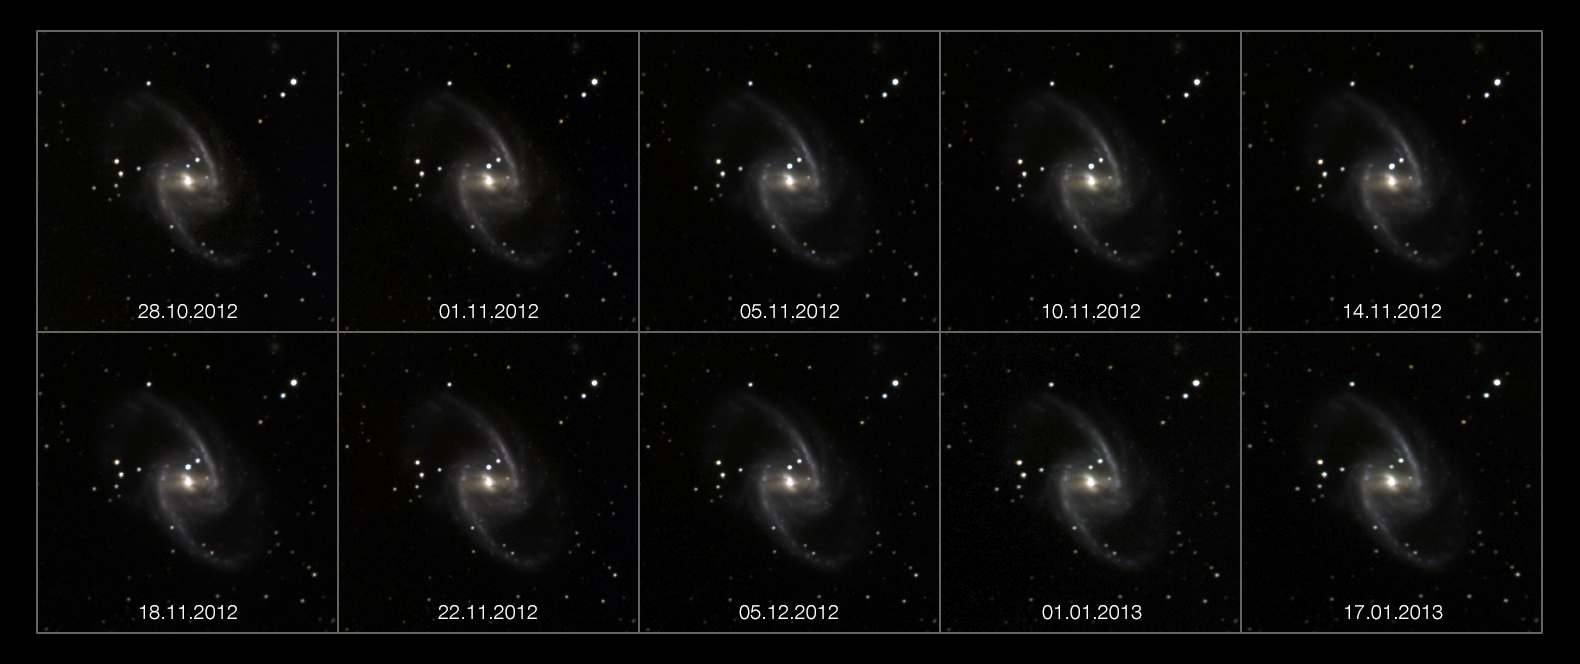

The rise and fall of a Supernova

An unusual new video sequence shows the rapid brightening and slower fading of a supernova explosion in the galaxy NGC 1365. The supernova, which has been named SN 2012fr, was discovered by French astronomer Alain Klotz on the 27 October 2012. The images captured by the small TAROT robotic telescope, located at ESO’s La Silla Observatory in Chile, have been compiled to create this unique movie.

Supernovae are the results of the explosive and cataclysmic deaths of certain types of stars. They are so brilliant that they can outshine their entire parent galaxy for many weeks before slowly fading from sight.

The supernova 2012fr [1] was discovered by Alain Klotz on the afternoon of 27 October 2012. He was busy measuring the brightness of a faint variable star in an image from the TAROT (Télescope à Action Rapide pour les Objets Transitoires) robotic telescope at ESO’s La Silla Observatory, when he noticed a new object that was not present in an image taken three days earlier. After checking with telescopes and astronomers all across the world the bright object was confirmed to be a Type Ia supernova.

Some stars co-habit with a second star, both orbiting around a common centre of gravity. In some cases one of them might be a very old white dwarf that is stealing material from its companion. At some point the white dwarf has siphoned off so much matter from its companion that it becomes unstable and explodes. This is known as a Type Ia supernova.

This kind of supernova has become very important as they are the most reliable way of measuring distances to very remote galaxies in the early Universe. Beyond the local group of galaxies, astronomers needed to find very bright objects with predictable properties that could act as signposts to help them map out the expansion history of the Universe. Type Ia supernovae are ideal as their brightnesses peak and fade in almost the same way for each explosion. Measurements of the distances to Type Ia supernovae led to the discovery of the accelerating expansion of the Universe, work that was awarded the Nobel Prize for Physics in 2011.

The host galaxy of this supernova is NGC 1365 (see also potw1037a), an elegant barred spiral galaxy, located 60 million light-years away towards the constellation of Fornax (The Furnace). With its diameter of about 200 000 light-years, it stands out among the other galaxies in the Fornax cluster. A colossal straight bar runs through the galaxy, containing the nucleus at the centre. The new supernova can be easily spotted just above the core, in the middle of the image.

Astronomers discovered more than 200 new supernovae in 2012, of which SN 2012fr is among the brightest. The supernova was first spotted when it was very faint on the 27 October 2012, and it reached its peak brightness on 11 November 2012 [2]. It was then easily seen as a faint star through a medium-sized amateur telescope. The video was compiled from a series of images taken of the galaxy over a period of three months, from the discovery in October until mid-January 2013.

TAROT is a 25-centimetre optical robotic telescope, able to move very fast, and to start an observation within a second. It was installed at La Silla Observatory in 2006 with the purpose of detecting cosmic gamma-ray bursts. The images that revealed SN 2012fr were captured using blue, green and red filters.

Notes
[1] Supernovae are designated by the year in which they are discovered, and the order in which they are discovered during that year, by using letters of the alphabet. The fact that the the supernova was discovered by a French team and it has been designated by the letters “fr” is pure coincidence.

[2] At this time it was magnitude 11.9. This is about 200 times too faint to see with the unaided eye even on a clear and dark night. But if the supernova at its peak brightness and our star the Sun were seen together at the same distance from the observer the supernova would appear about 3000 million times brighter than the Sun.

Credit: ESO/IRAP-CNRS-UPS/A.Klotz